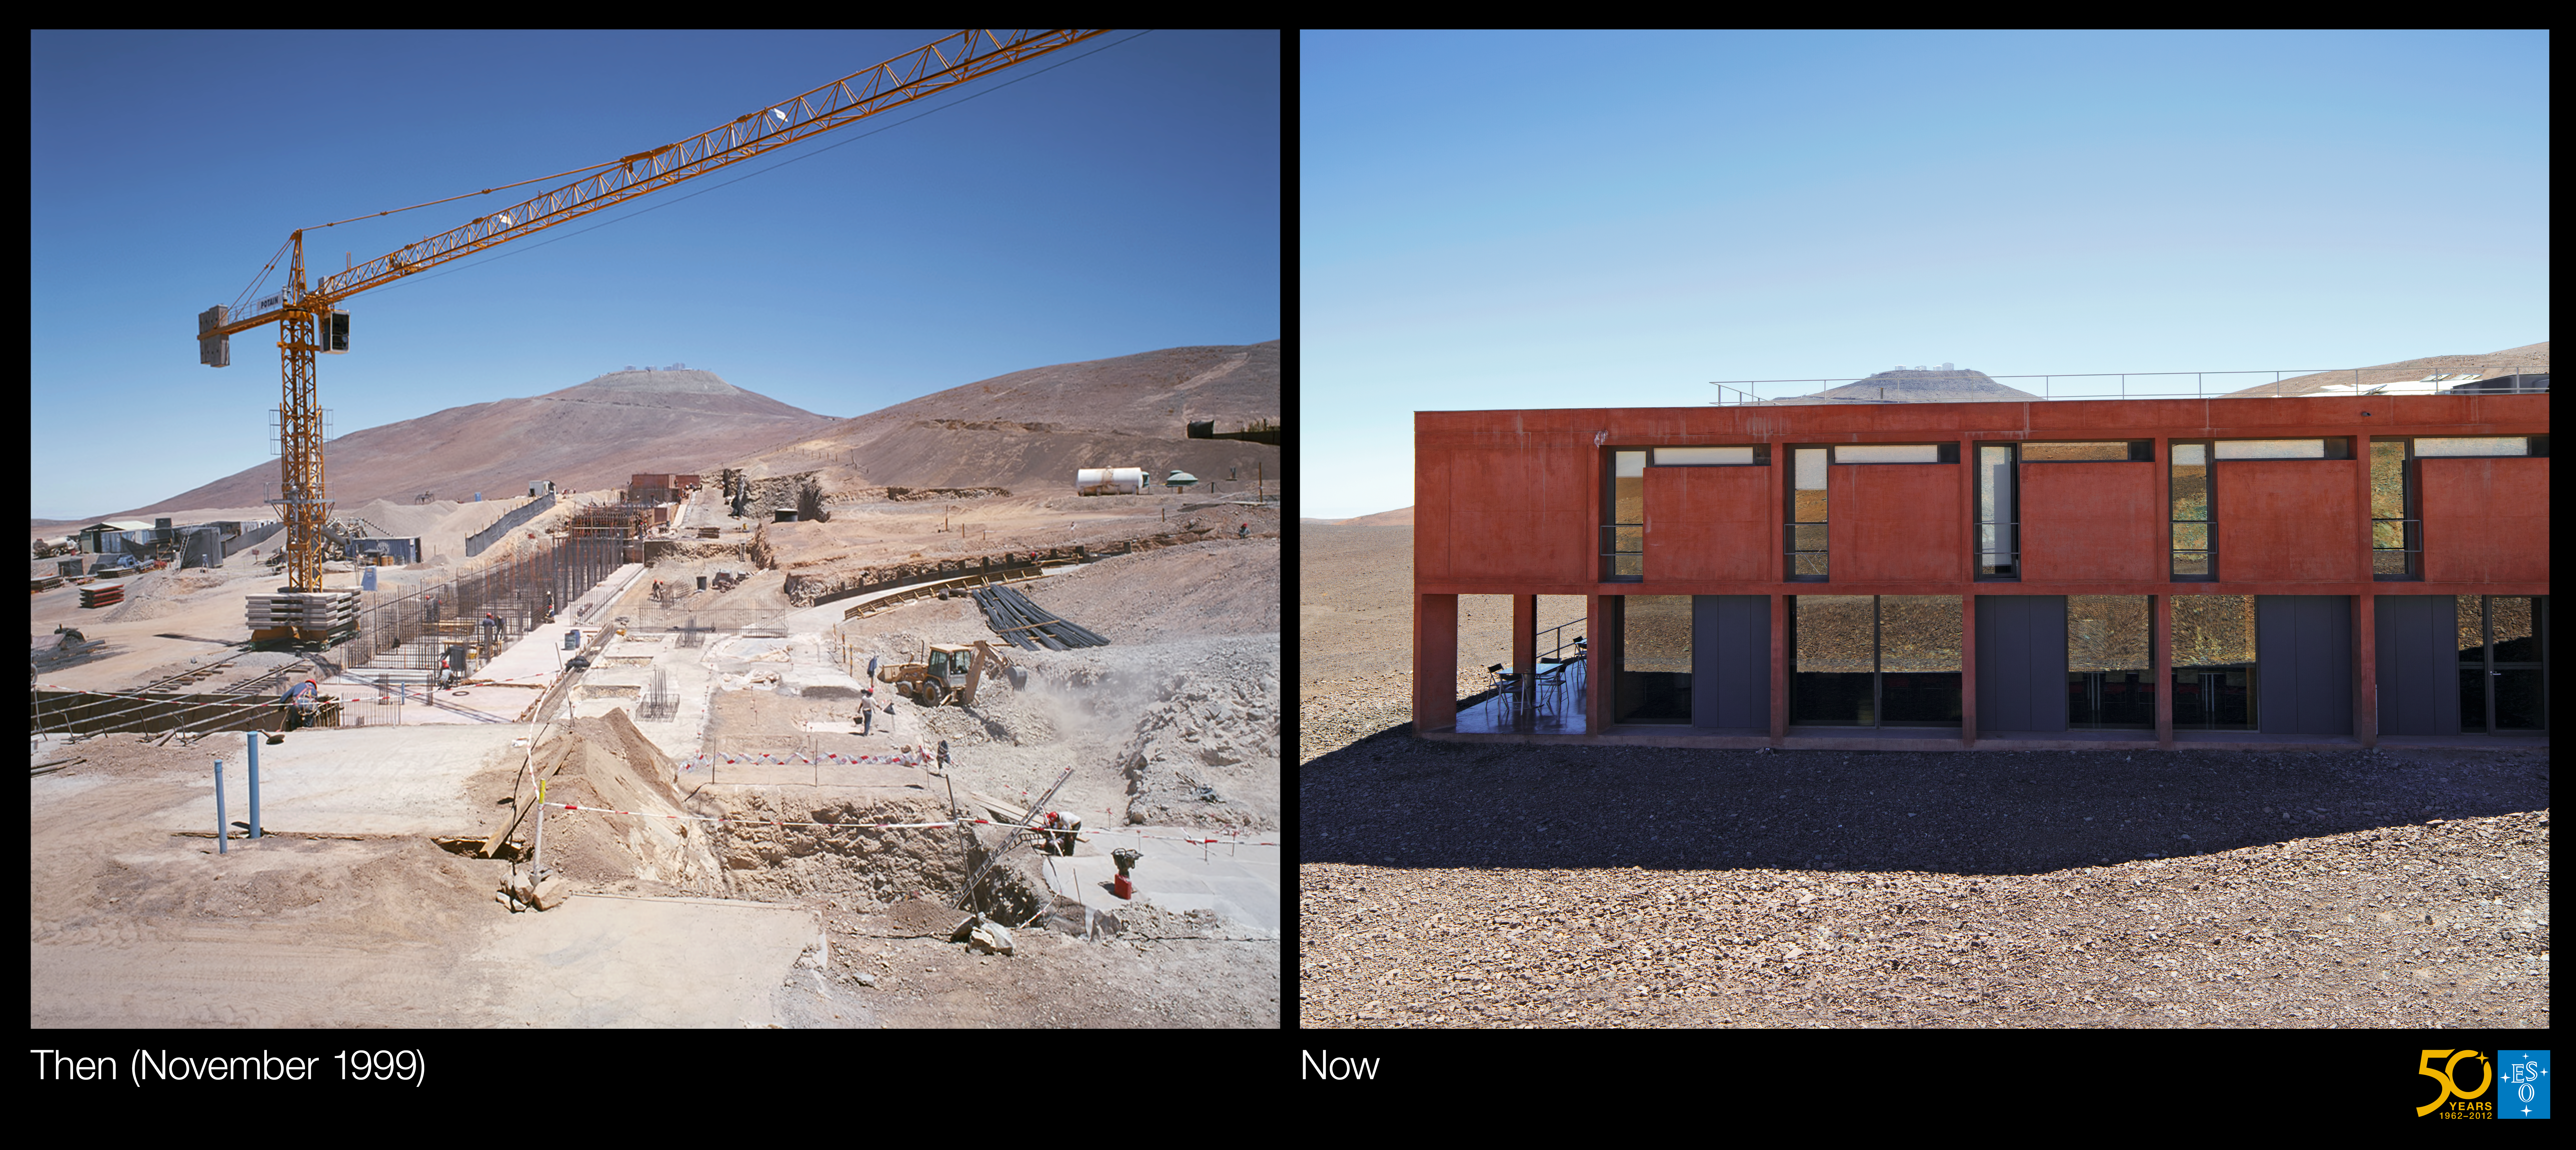

Building the Paranal Residencia — From turbulence to tranquility (side-by-side composite)

This is the side-by-side composite from the Then and Now comparison Picture of the Week: Building the Paranal Residencia — From Turbulence to Tranquility

Credit: ESO